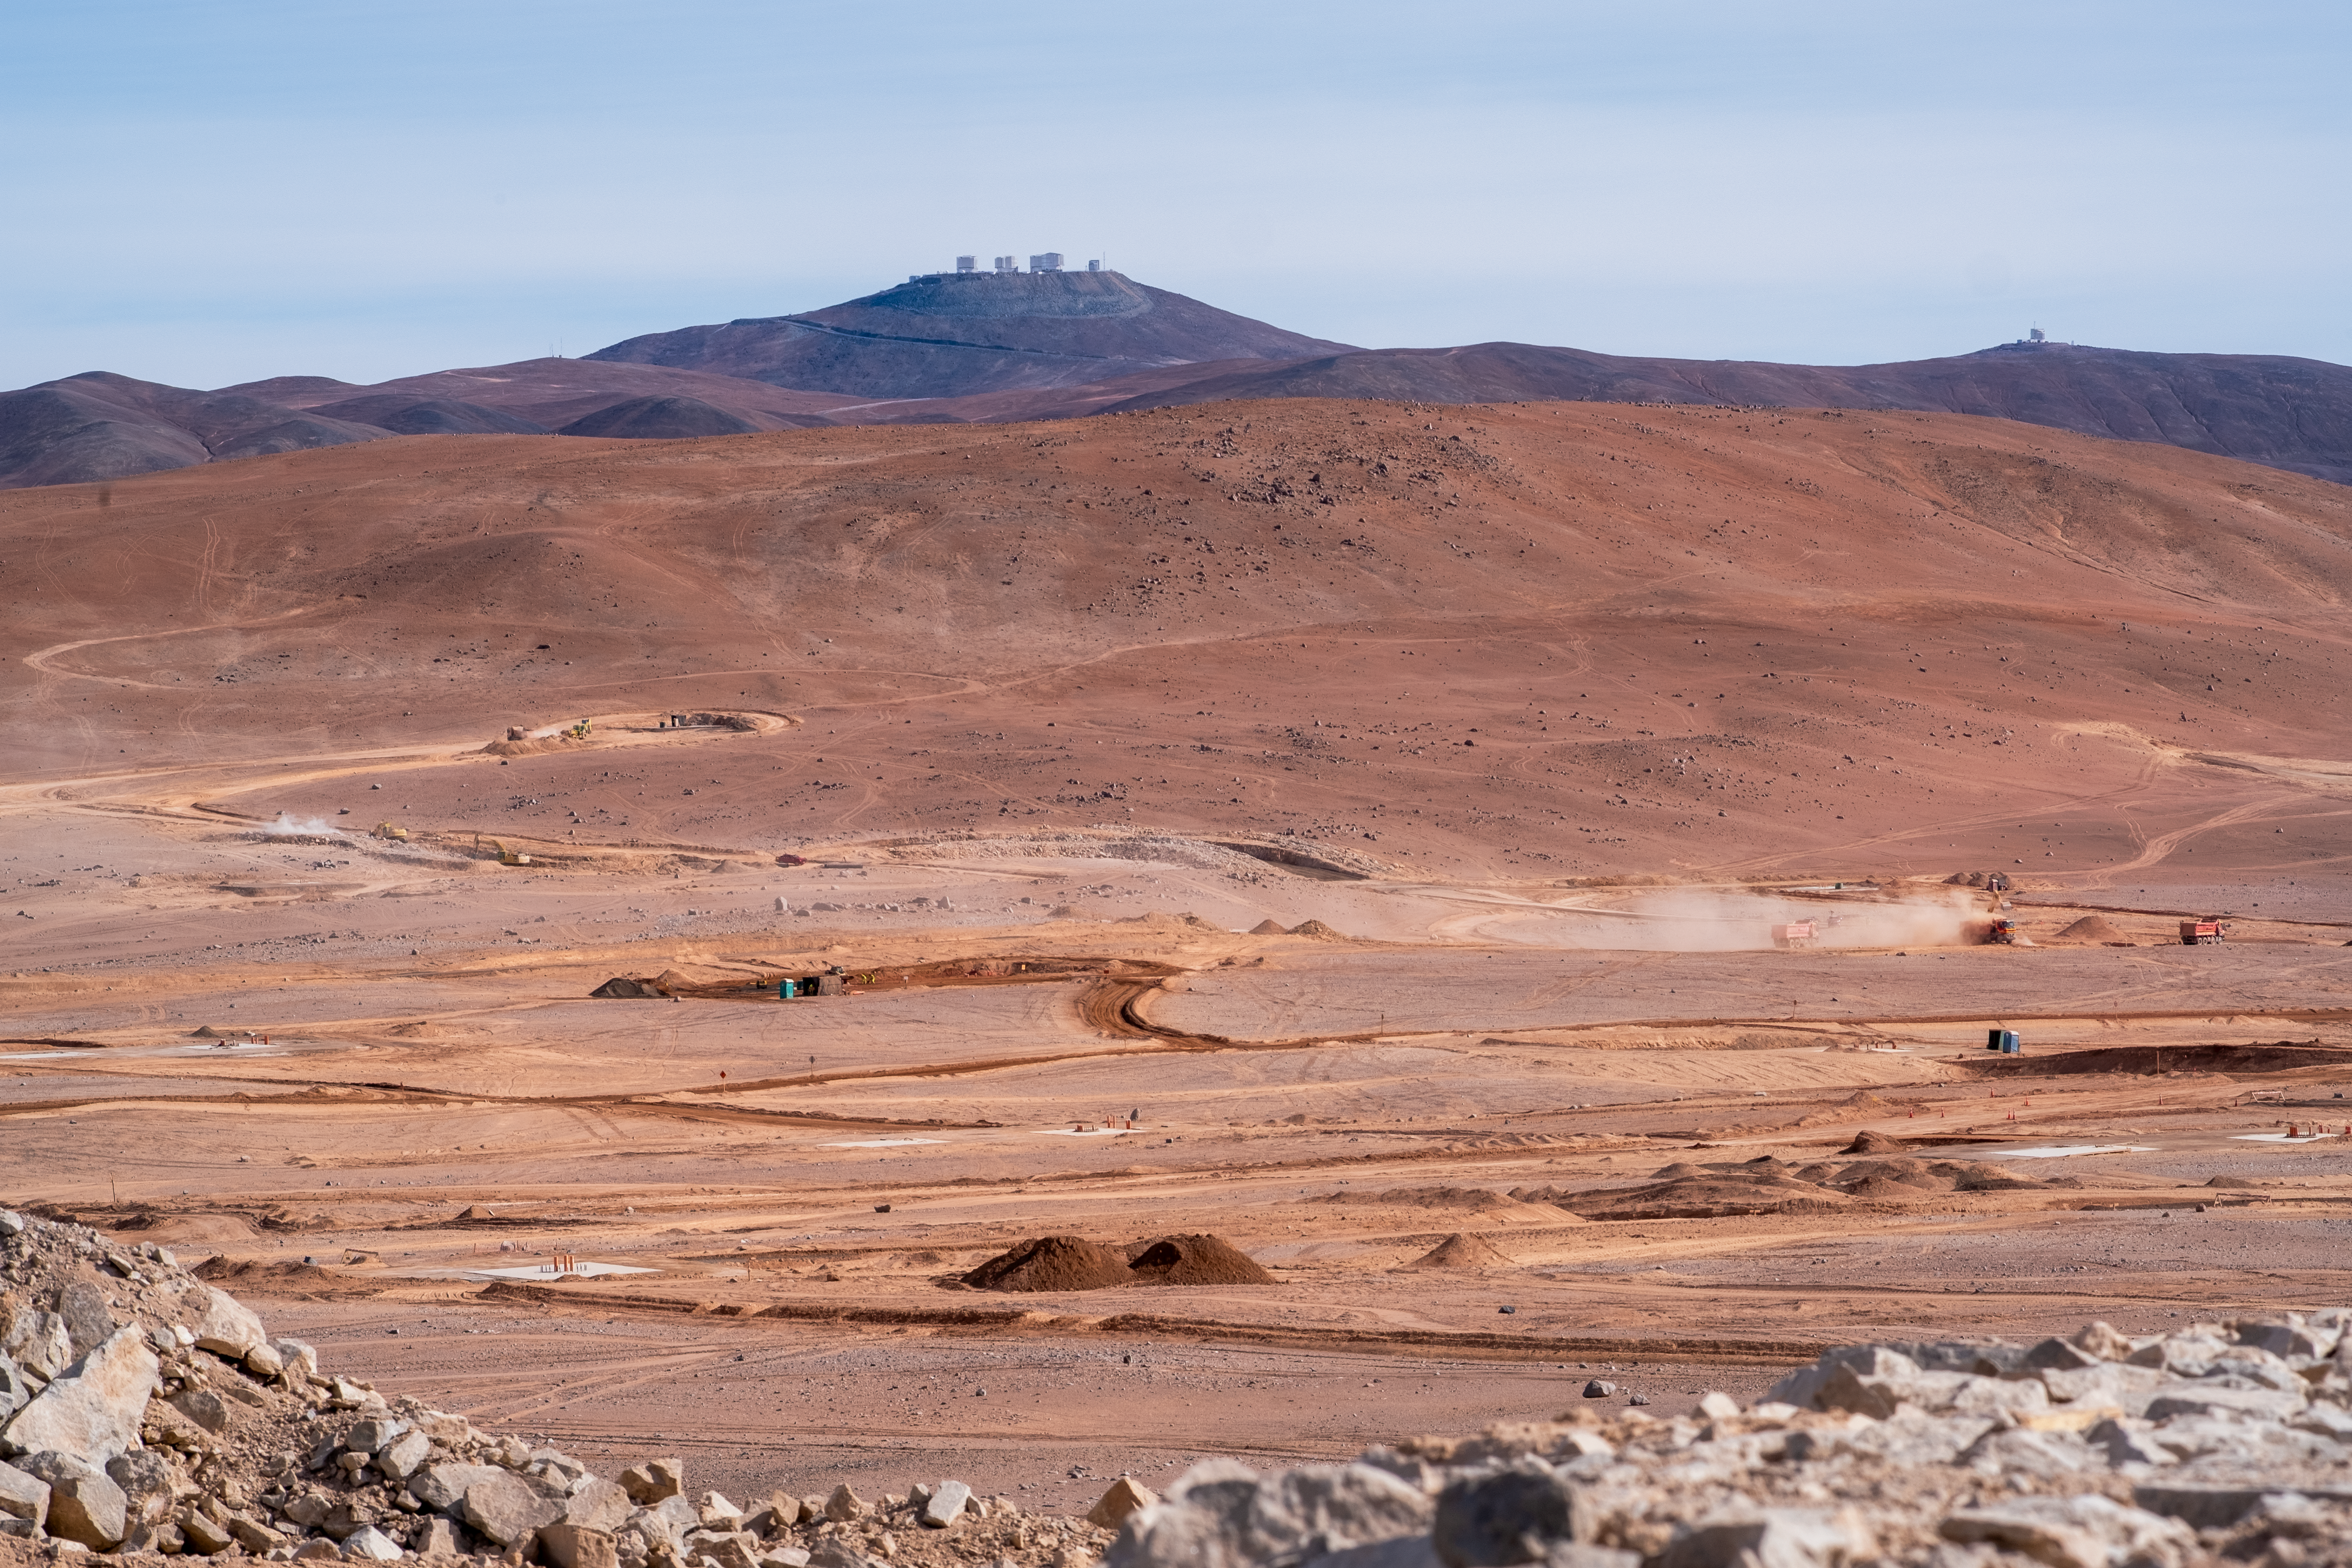

Preparing for the Cherenkov Telescope Array Observatory

The site of the upcoming Cherenkov Telescope Array Observatory’s (CTAO’s) southern facility is being prepared in Chile’s Atacama Desert, following the groundbreaking ceremony that took place in December 2025. The CTAO, in which ESO is a founding partner, will be the world’s largest and most powerful gamma-ray observatory, providing new insights into the high-energy Universe. The southern array will also be the first gamma-ray observatory to be built in Chile. In the distance is ESO’s Paranal Observatory, the site of the Very Large Telescope and the Visible and Infrared Survey Telescope for Astronomy.

Credit: ESO